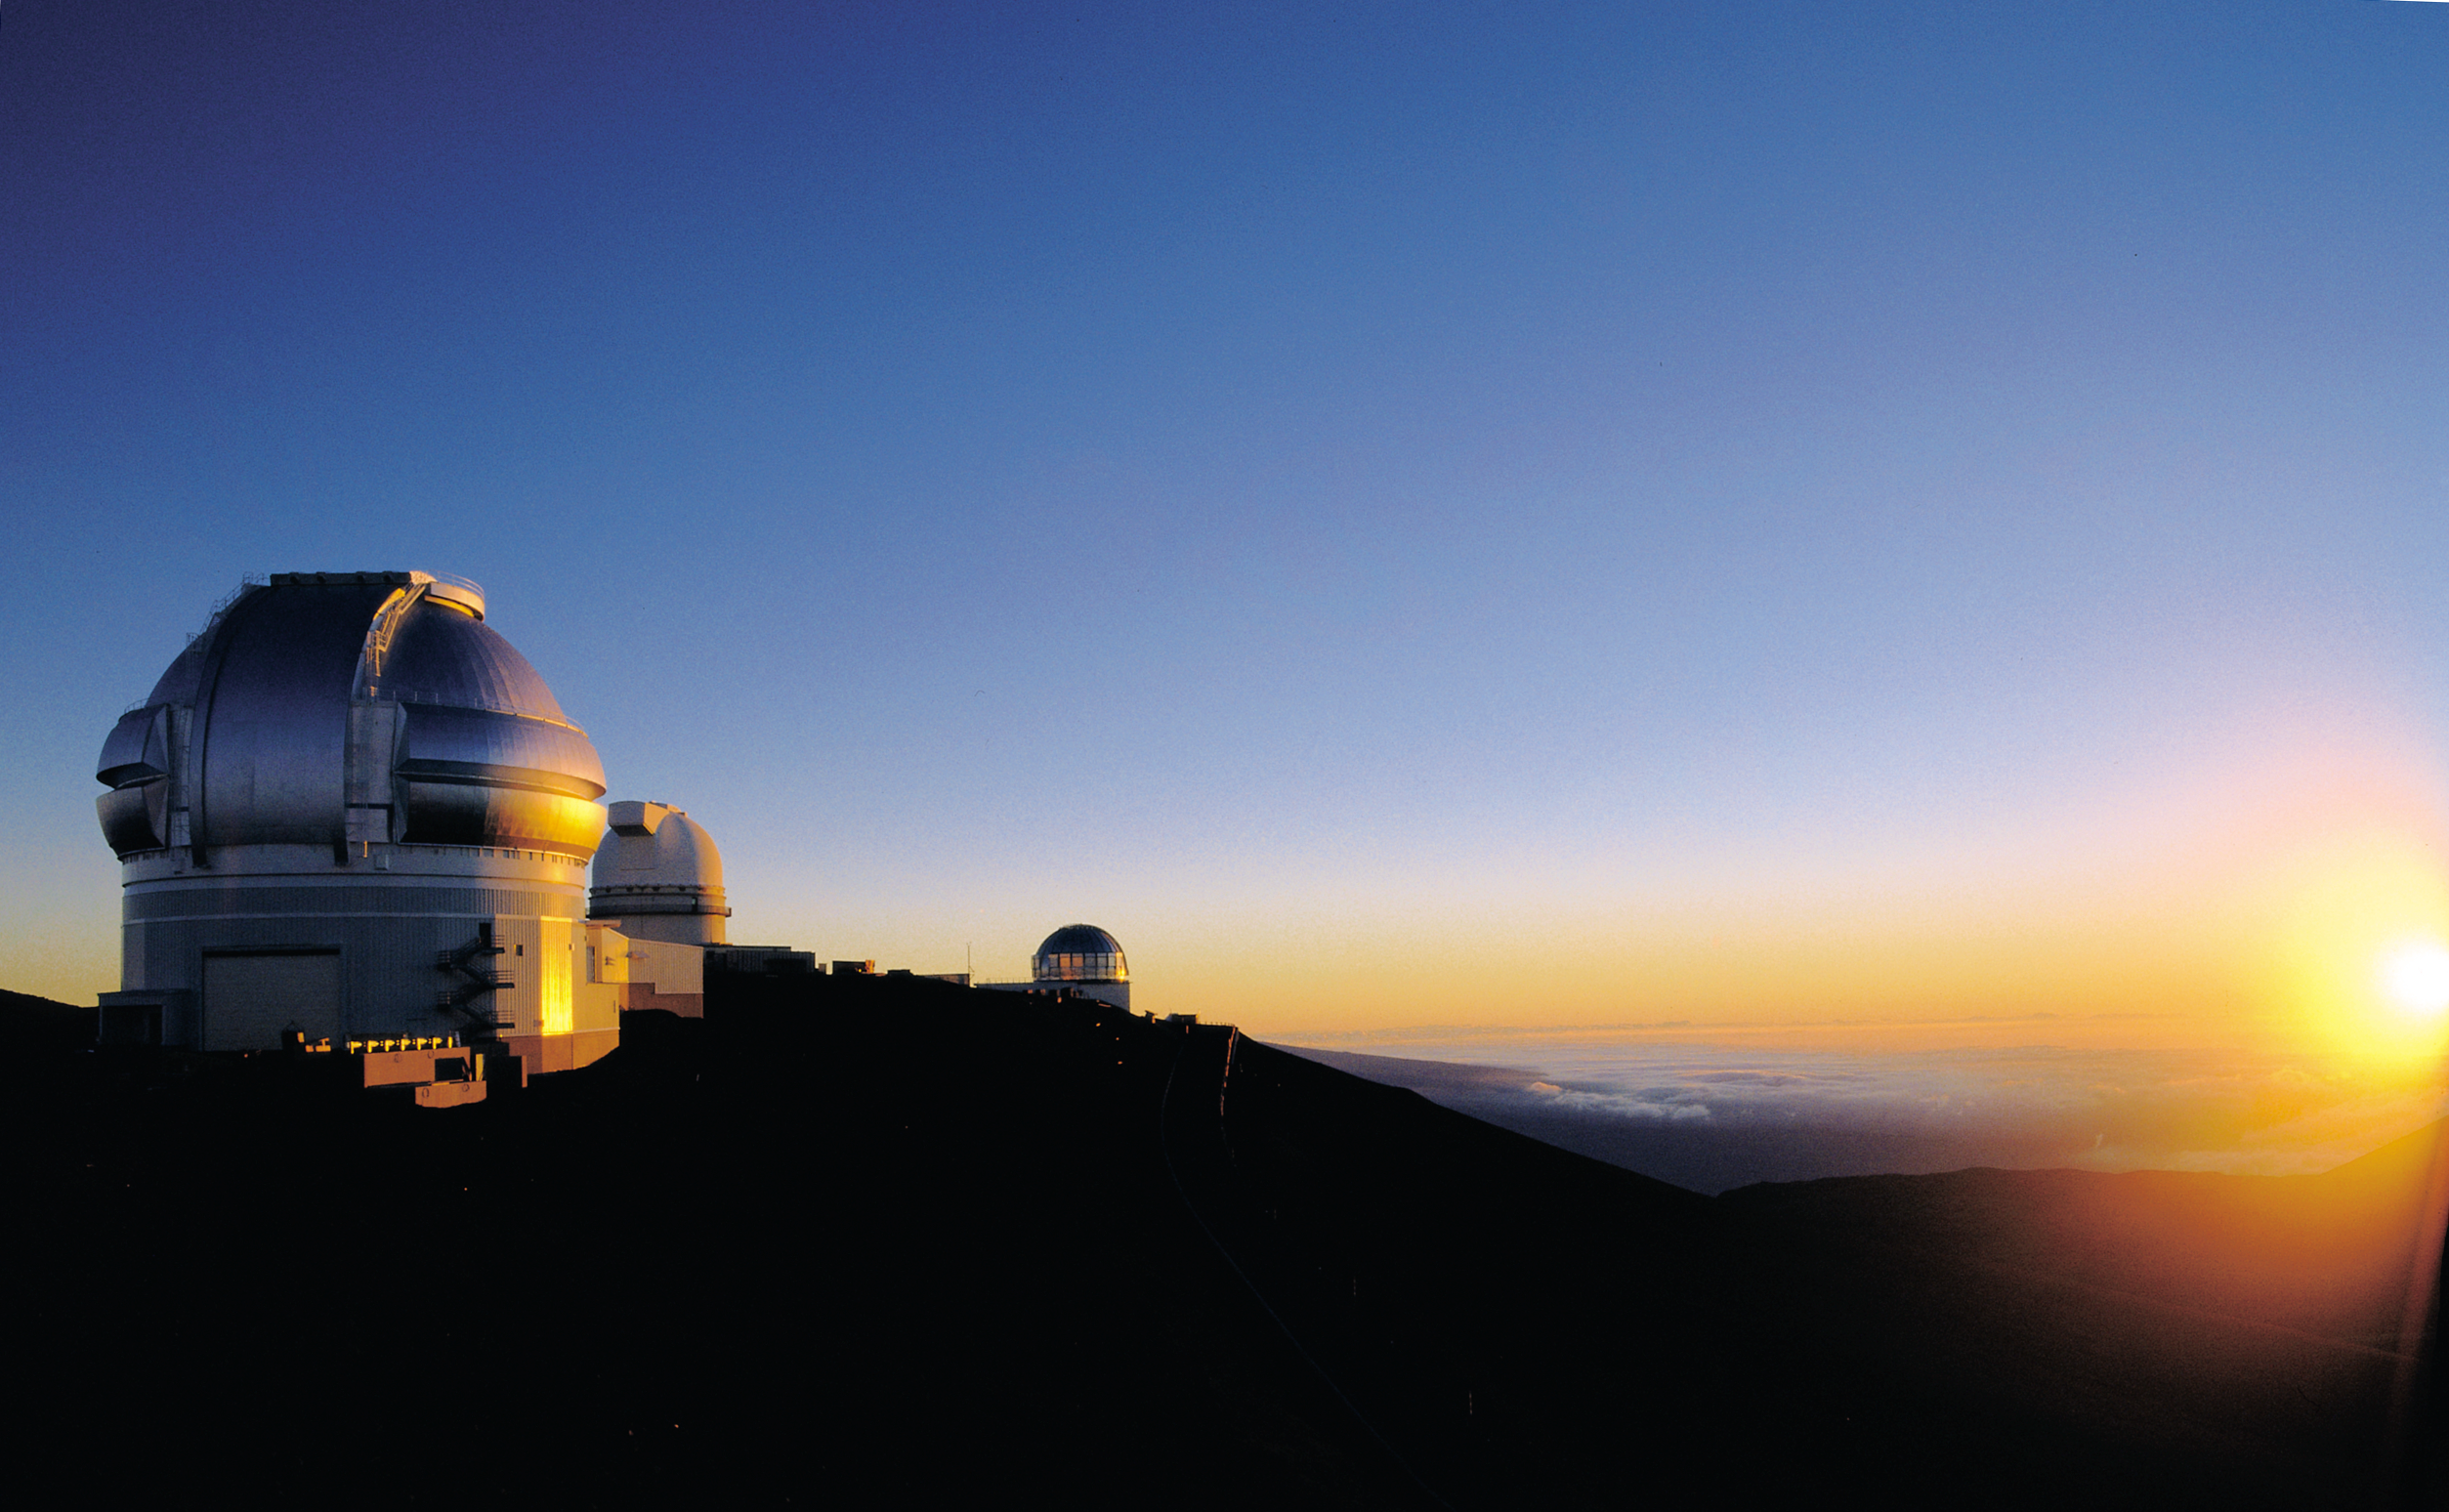

Gemini North at sunset

Sunset behind the northern Gemini 8-meter telescope on Mauna Kea, Hawaii. redit>Gemini Observatory/NOAO/AURA/NSF 02838

Credit: NOIRLab/NSF/AURA